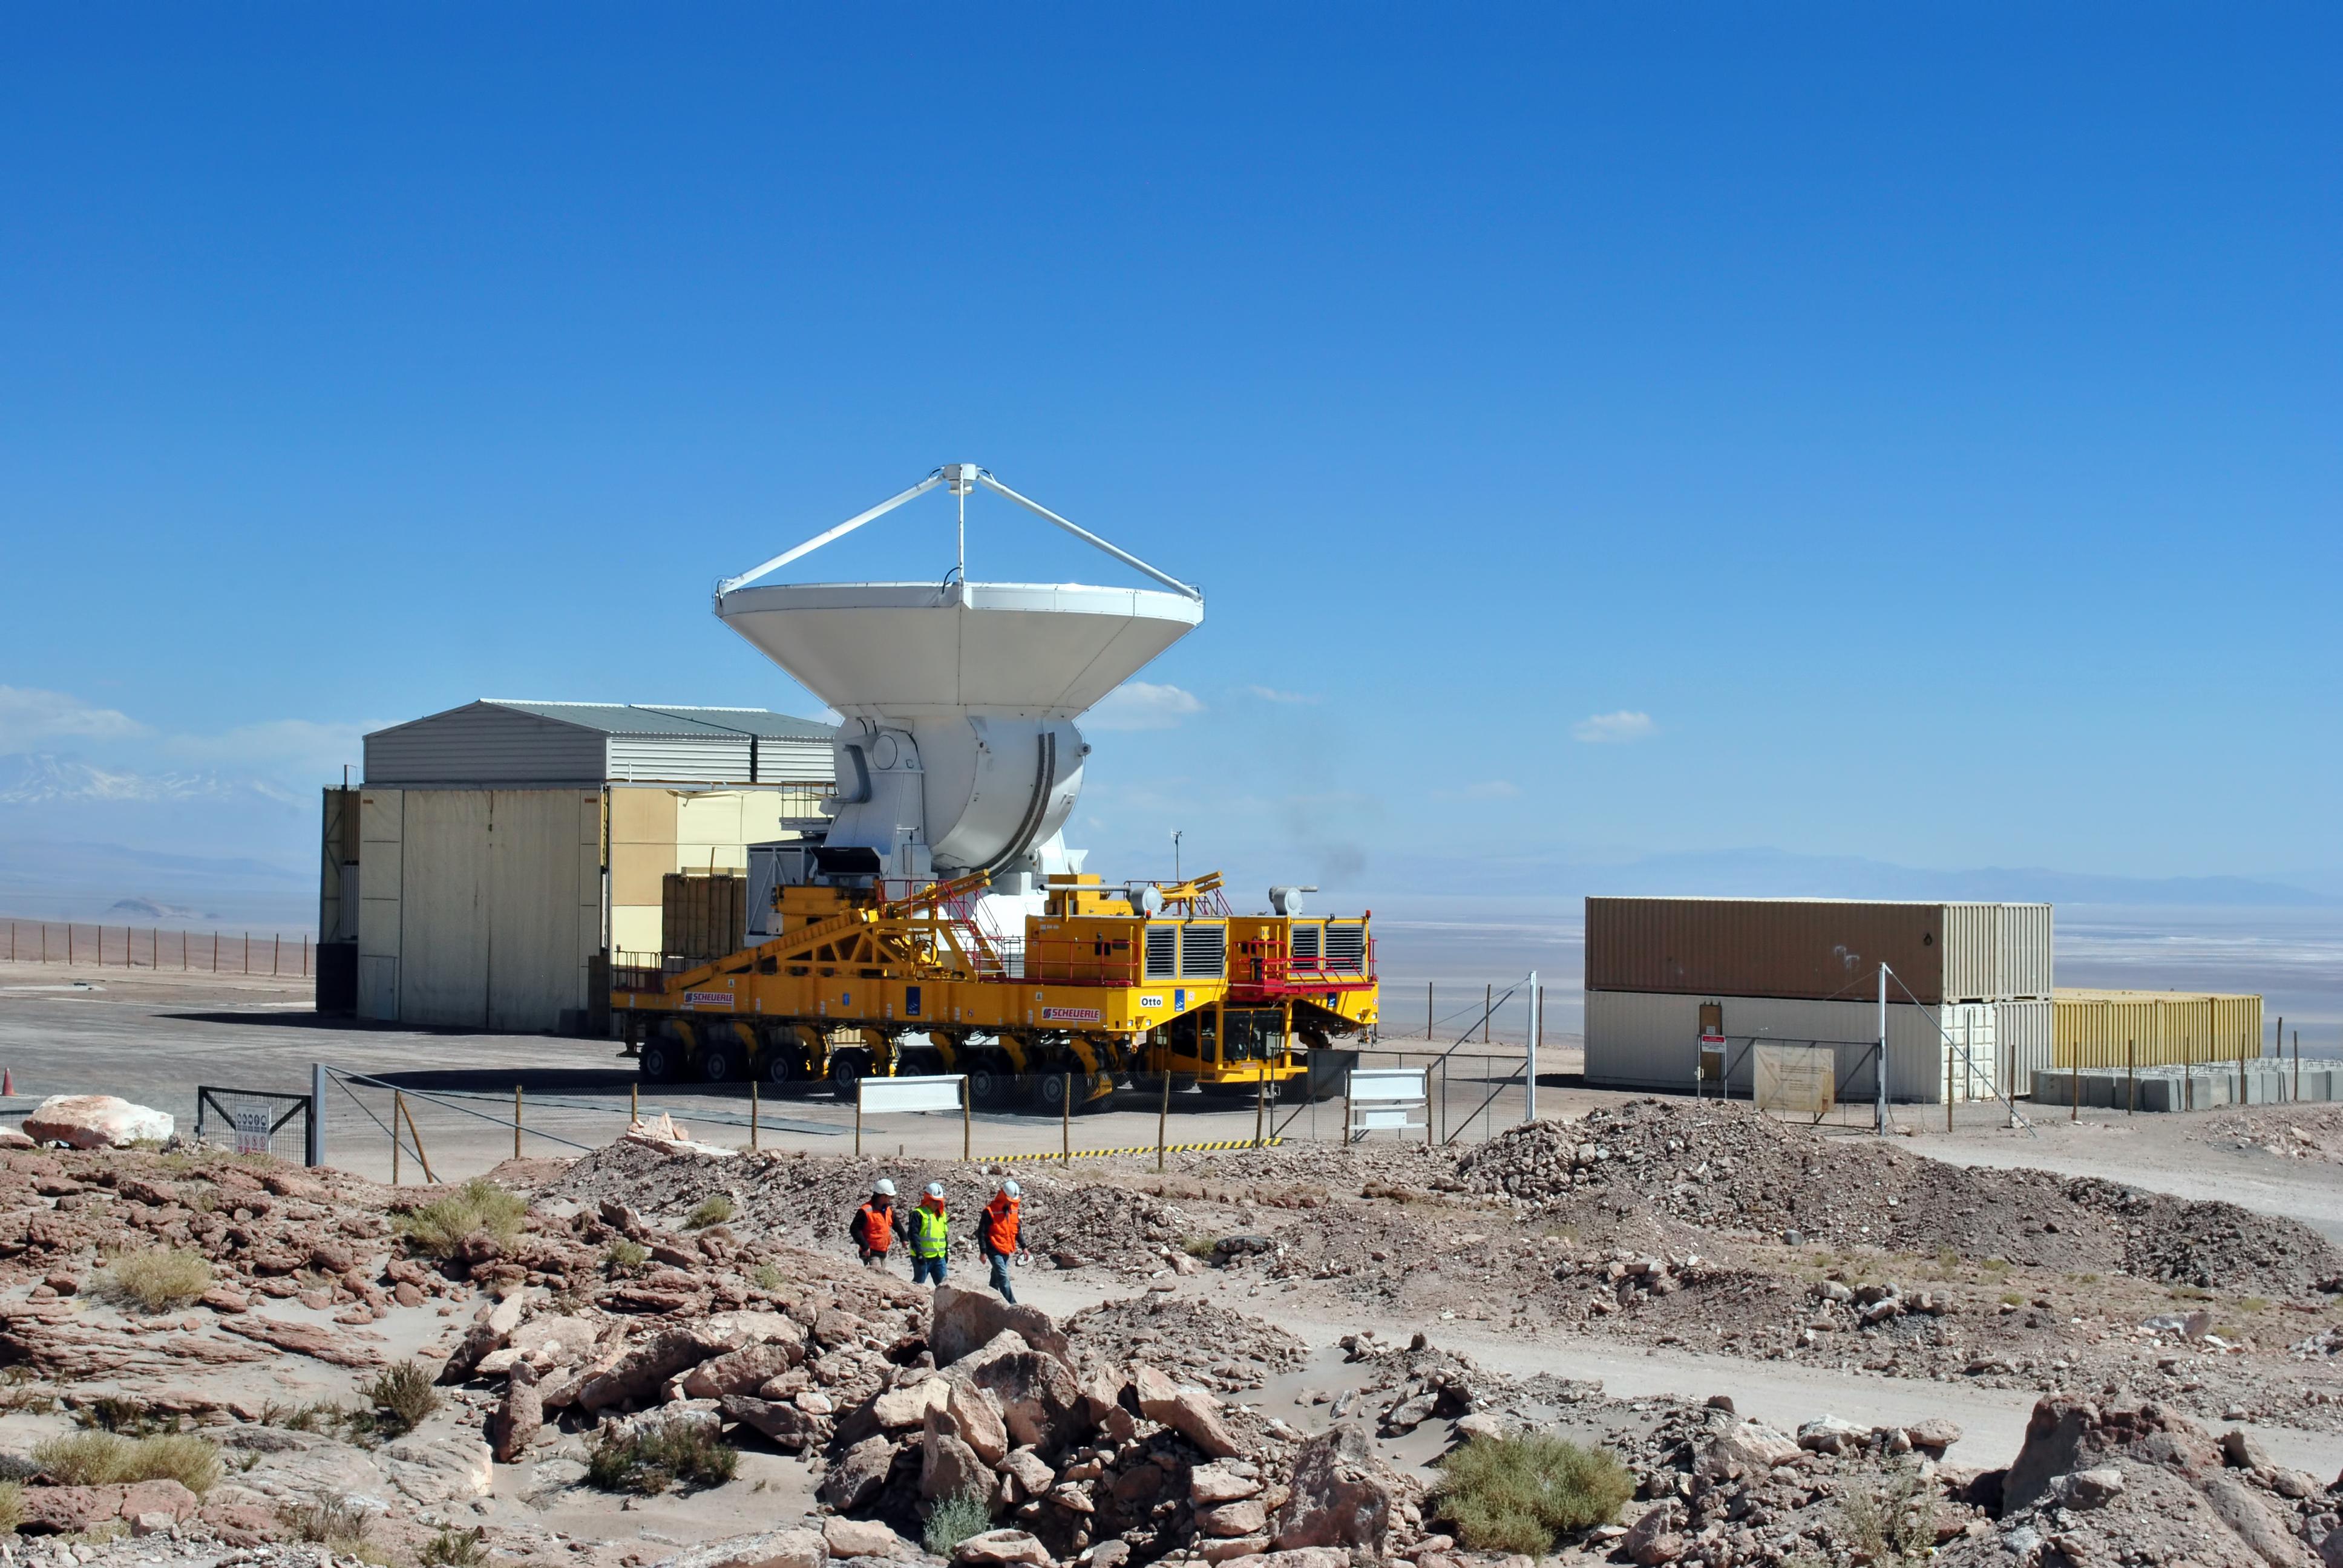

Cool runnings

The ability to reposition its antennas is part of what makes the Atacama Large Millimetre/submillimetre Array (ALMA) such a powerful telescope. ALMA uses two of these enormous transporters, which have been named Otto and Lore. The twin vehicles are 20 metres long, 10 metres wide and 6 metres high, and each has 28 tyres. They contain power generators to maintain the cooling systems (cryogenics) that allow the antennas to keep operating while they are being transported.

ALMA will be composed initially of 66 high precision antennas. This image shows the last antenna handover on 30 September 2013.

Credit: ESO